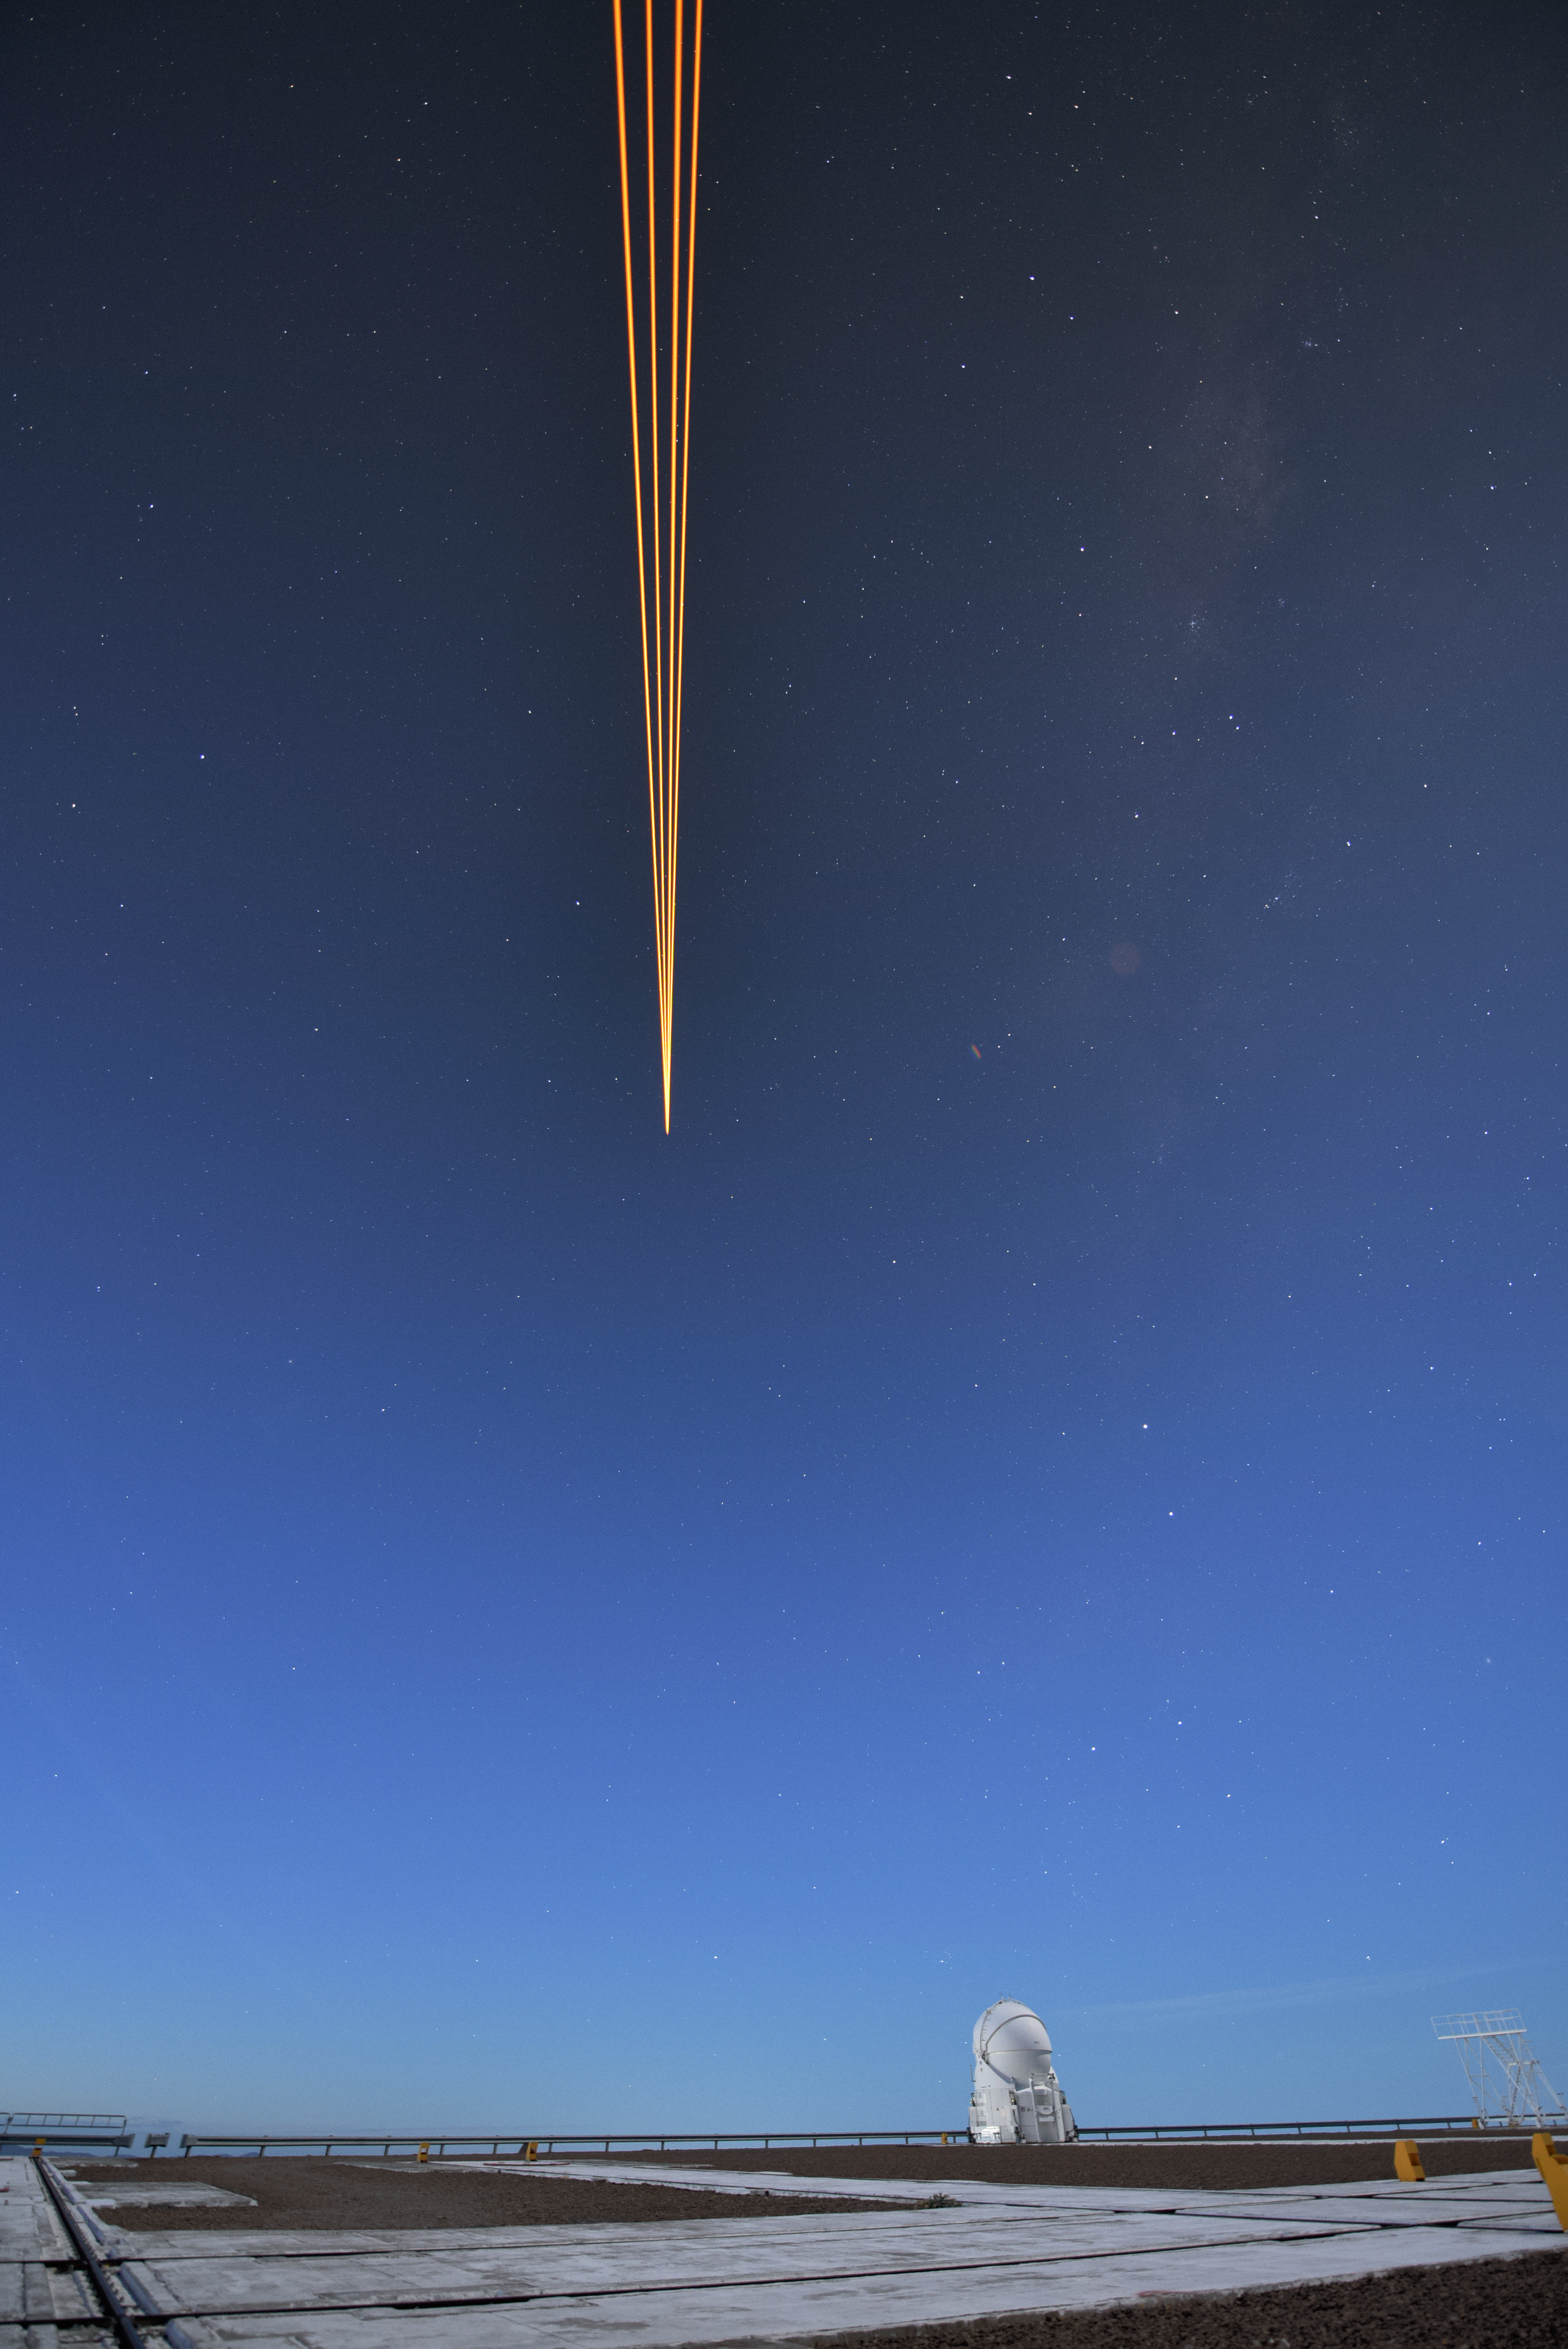

Lasers above

Behind the camera, one of the four Unit Telescopes (UTs) of the VLT at the Paranal Observatory in Chile is using its cutting-edge Adaptive Optics (AO) system. Natural fluctuations in Earth's atmosphere interfere with and blur the light from distant objects out in space. AO can be used to correct for this and obtain sharper images by shining lasers high into the atmosphere to create an artificial "star". Since it is known what this "star" should look like, it is possible to modify the shape of the mirrors in the UTs to counteract the distorting effect.

Credit: G. Hüdepohl (atacamaphoto.com)/ESO